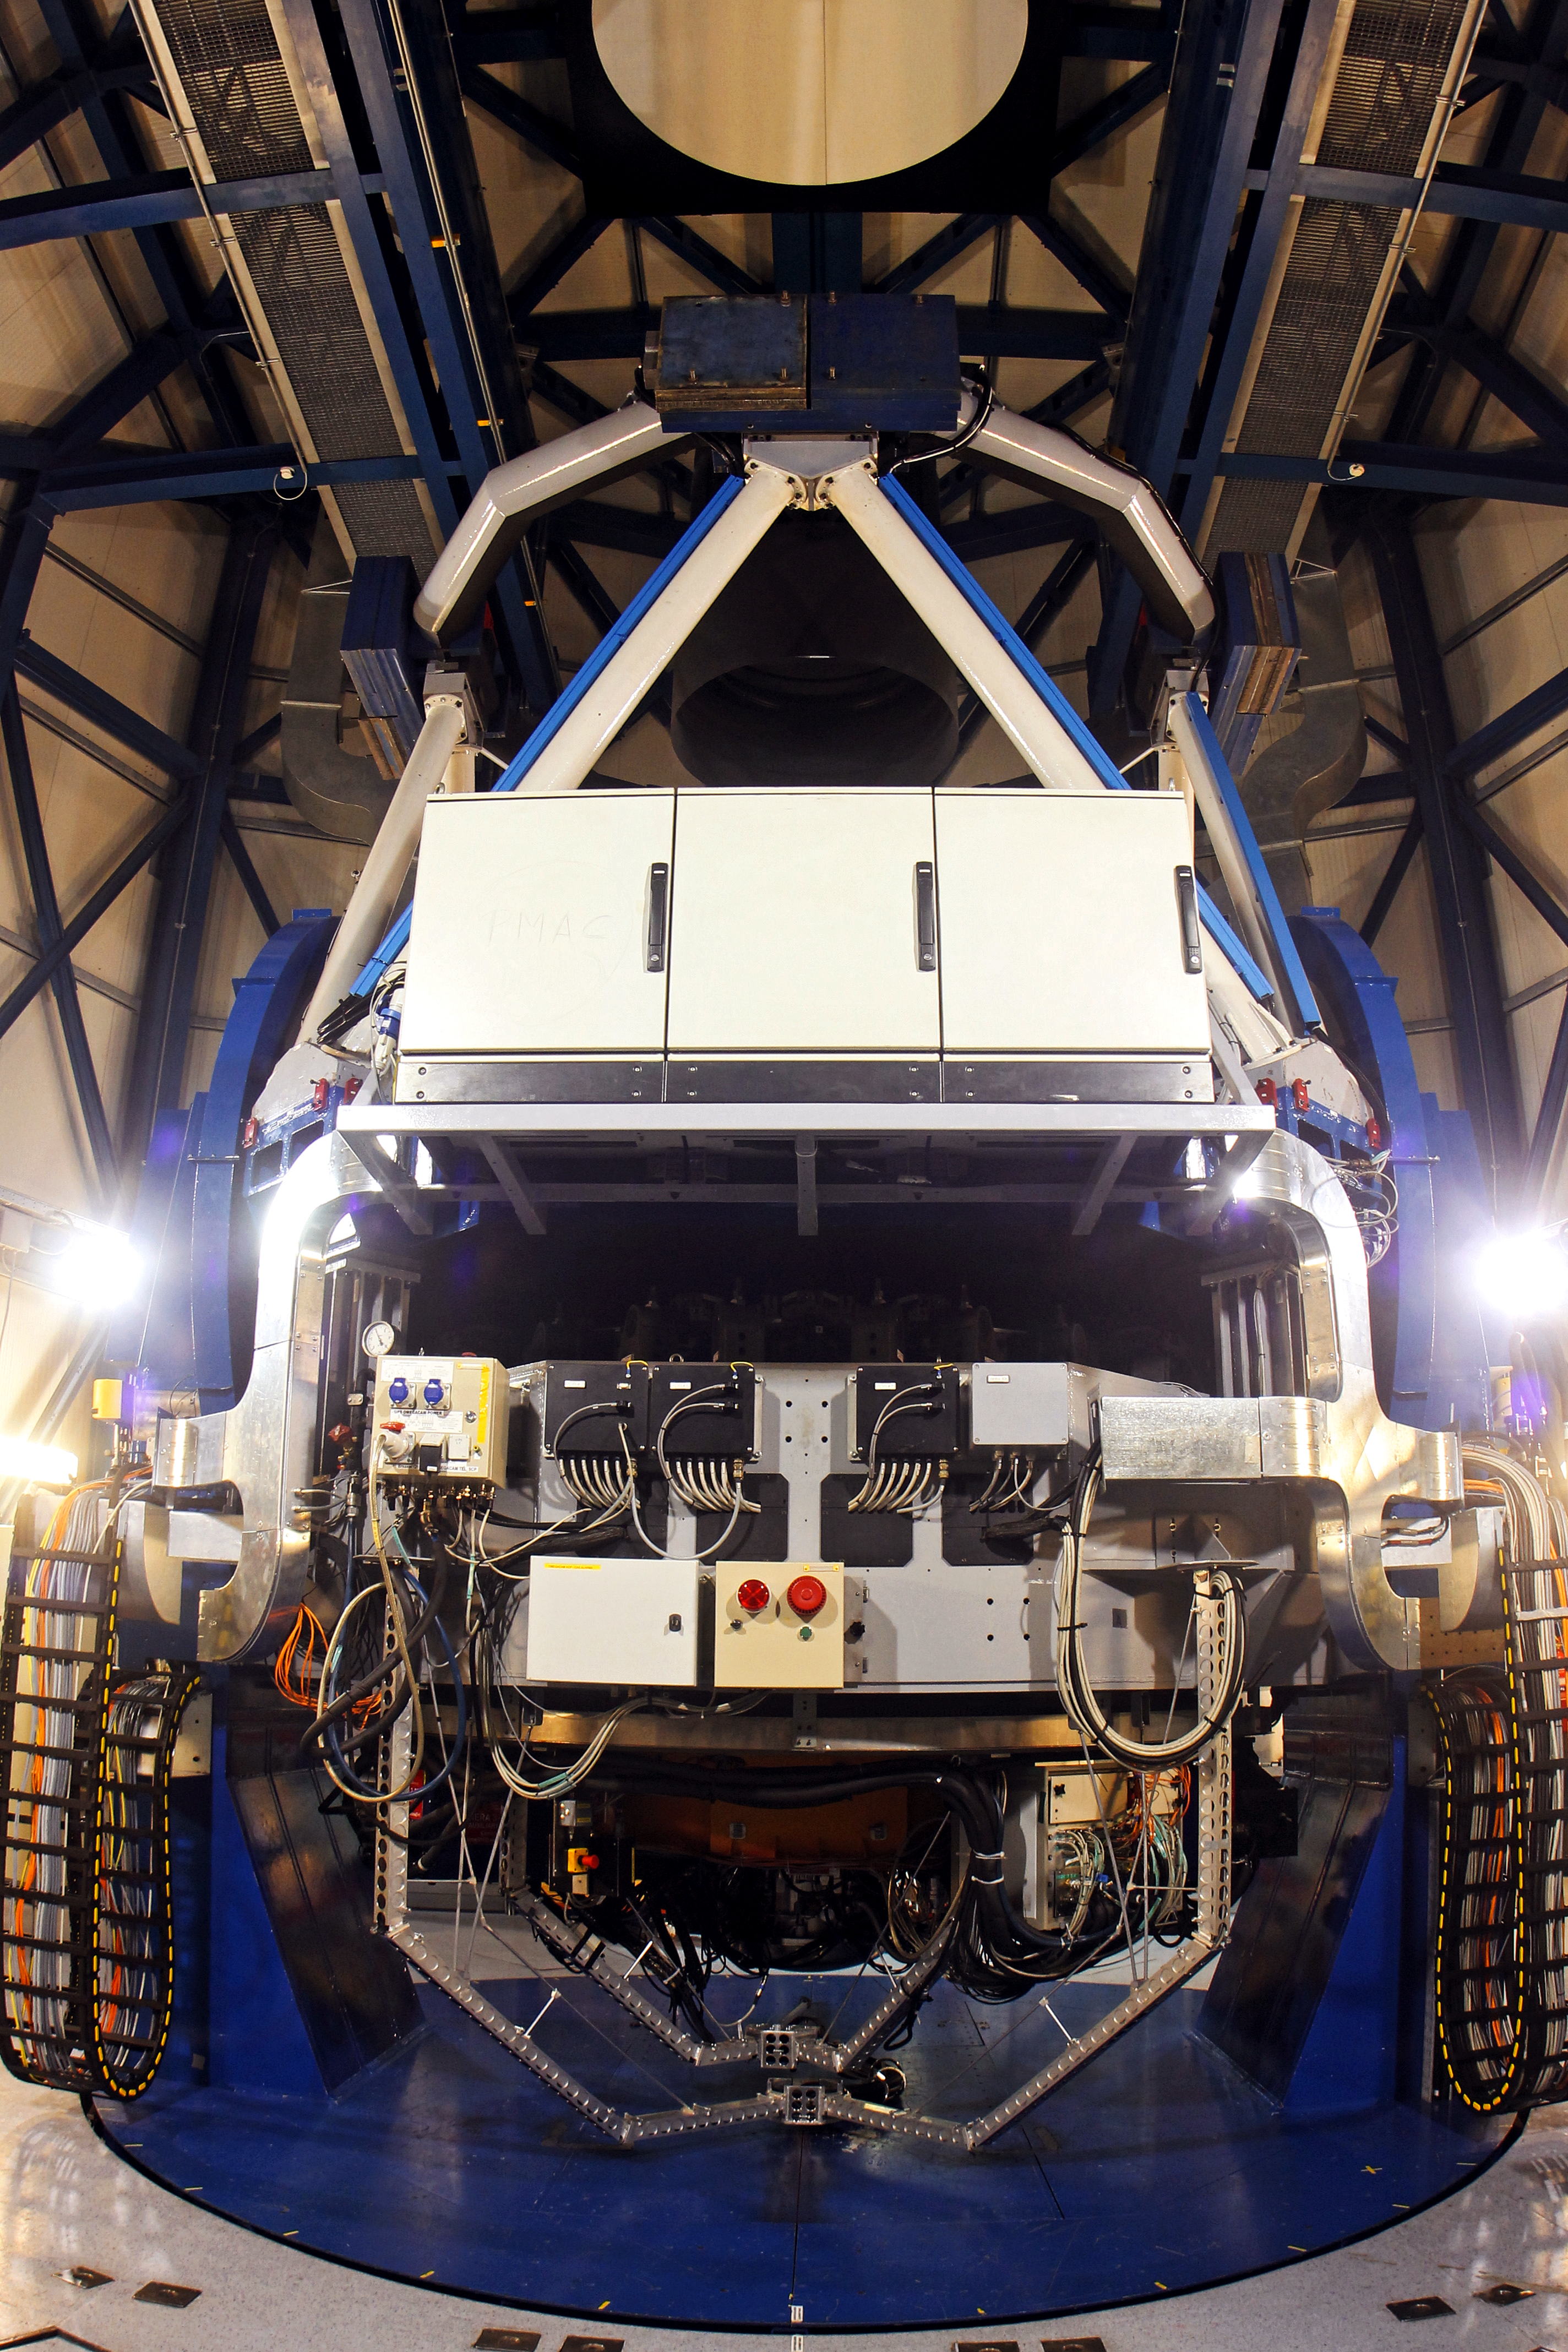

The VST

A view of the VLT Survey Telescope (VST) taken during the day, when the dome is closed. The photograph was taken on 31 January 2012.

Credit: ESO